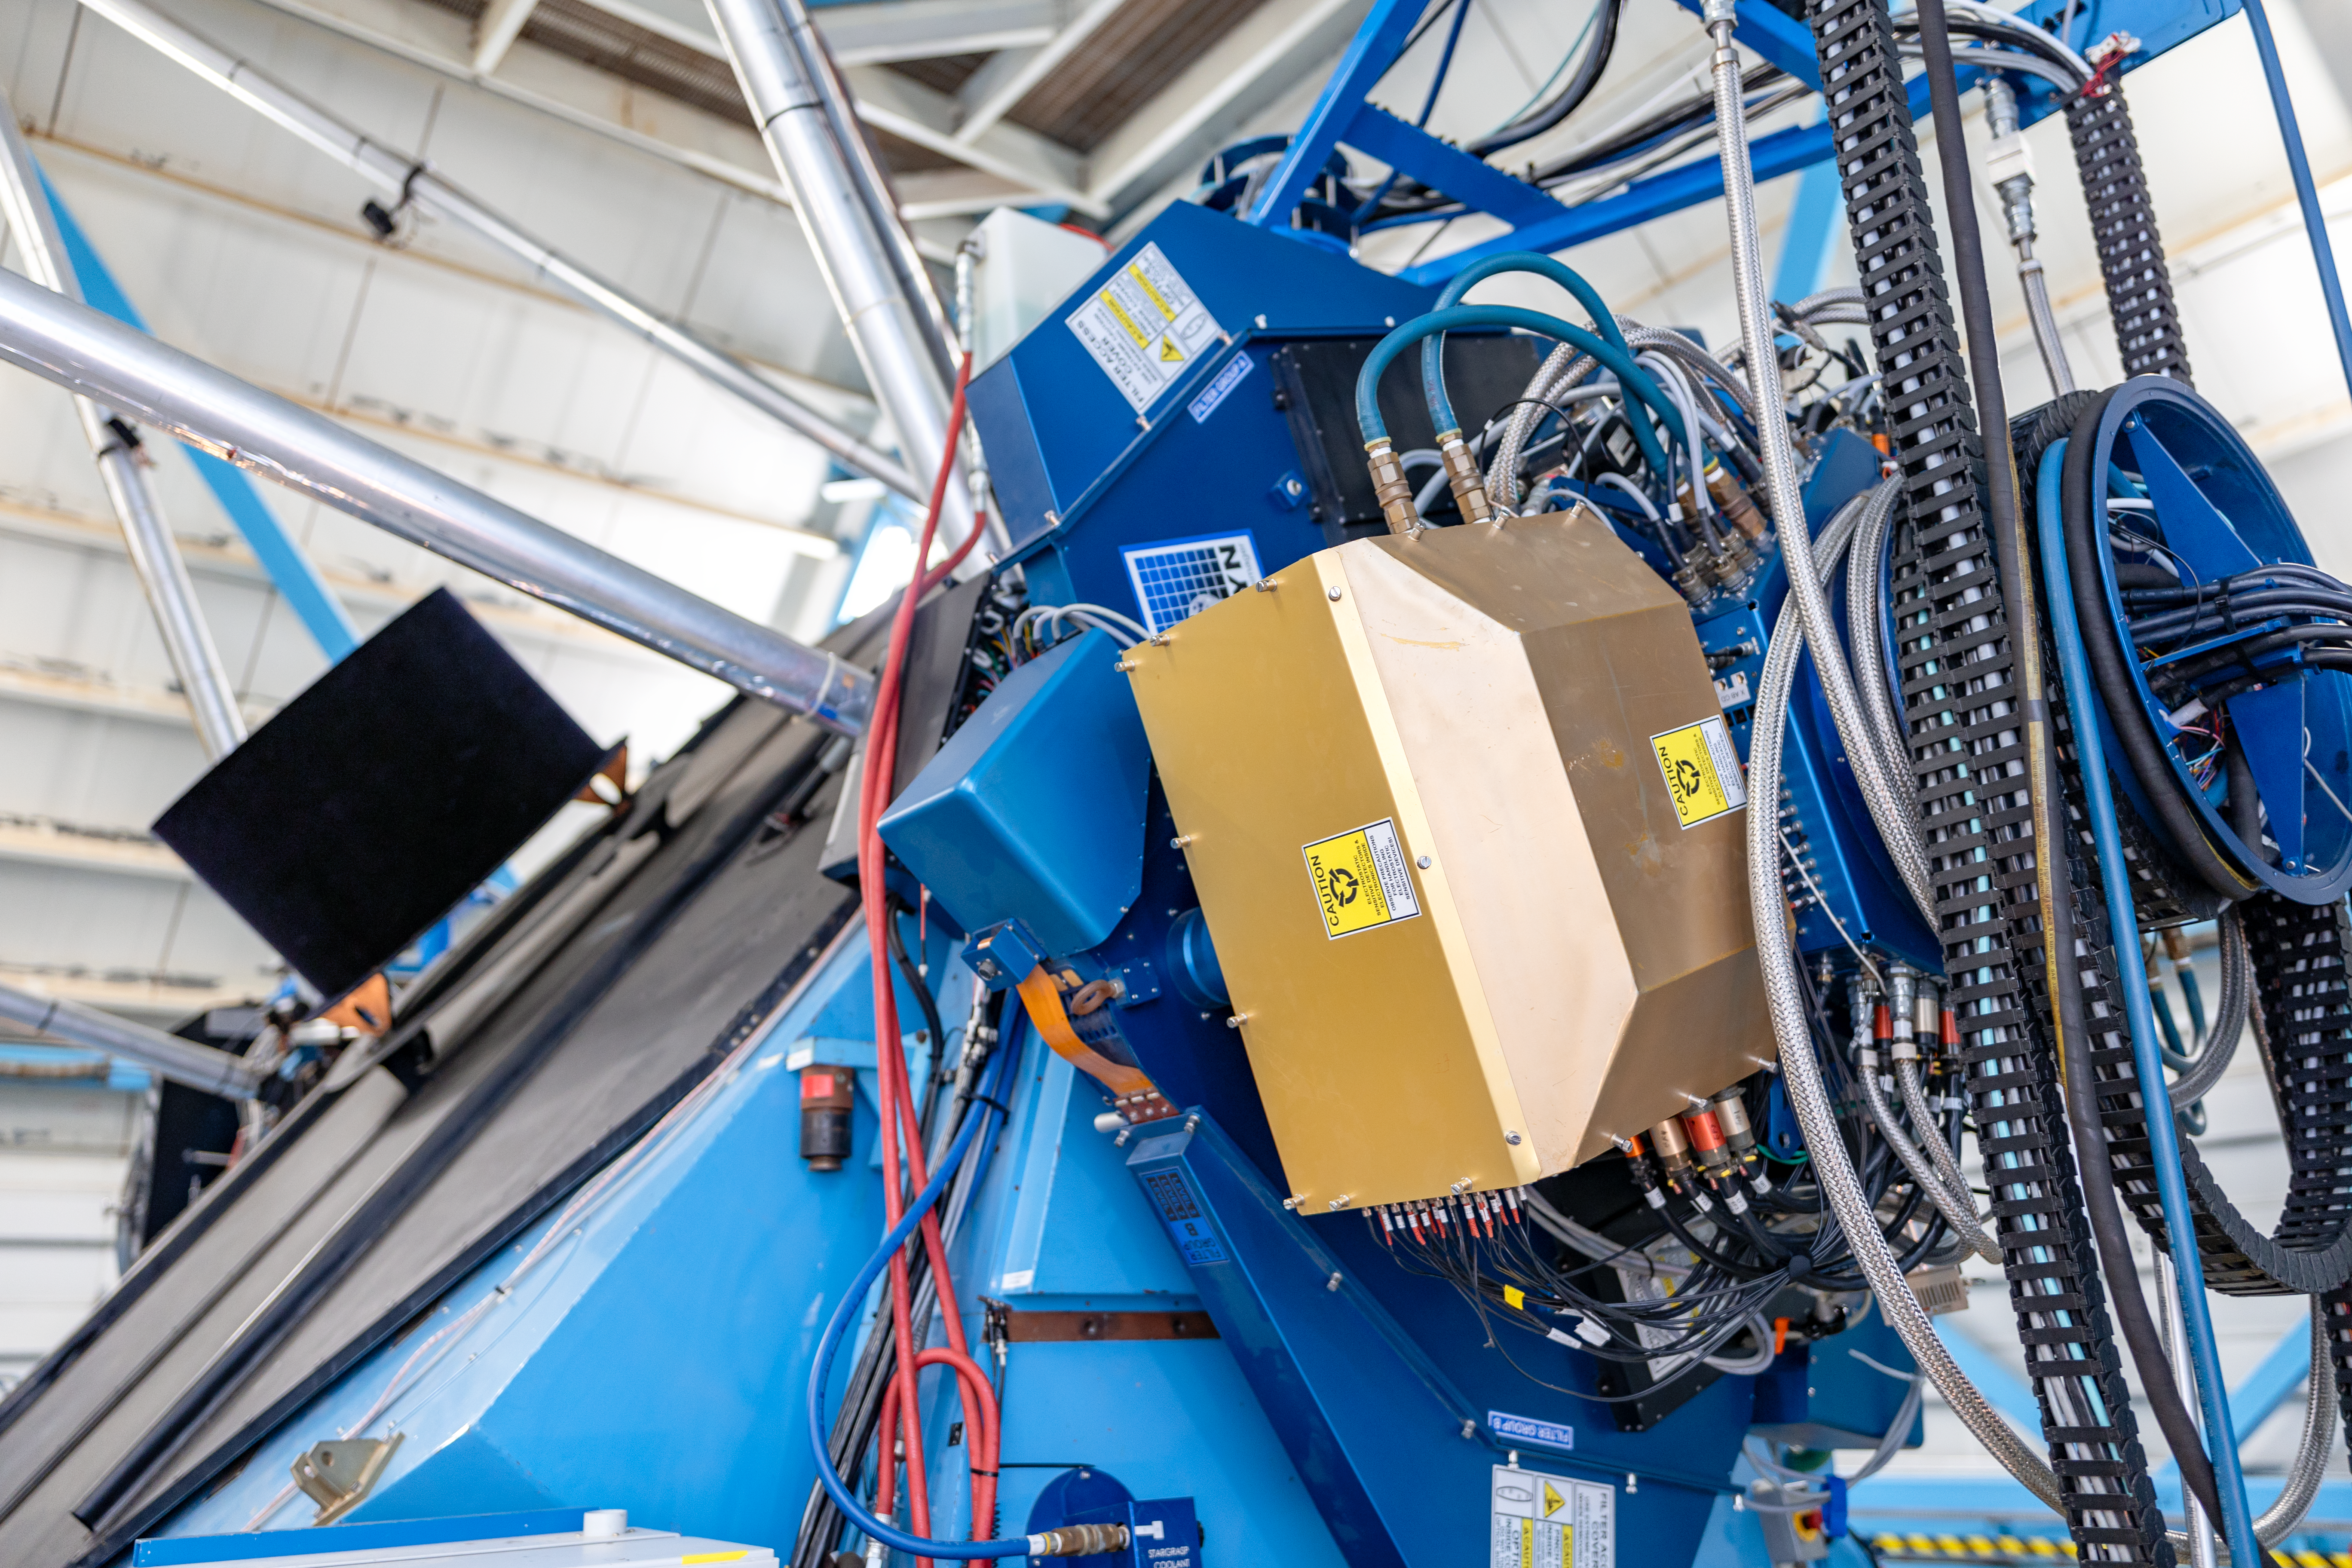

WIYN 3.5-meter Telescope Close-up

A close-up of the WIYN 3.5-meter Telescope located at Kitt Peak National Observatory (KPNO), a Program of NSF NOIRLab.

Credit: KPNO/NOIRLab/NSF/AURA/T. Slovinský